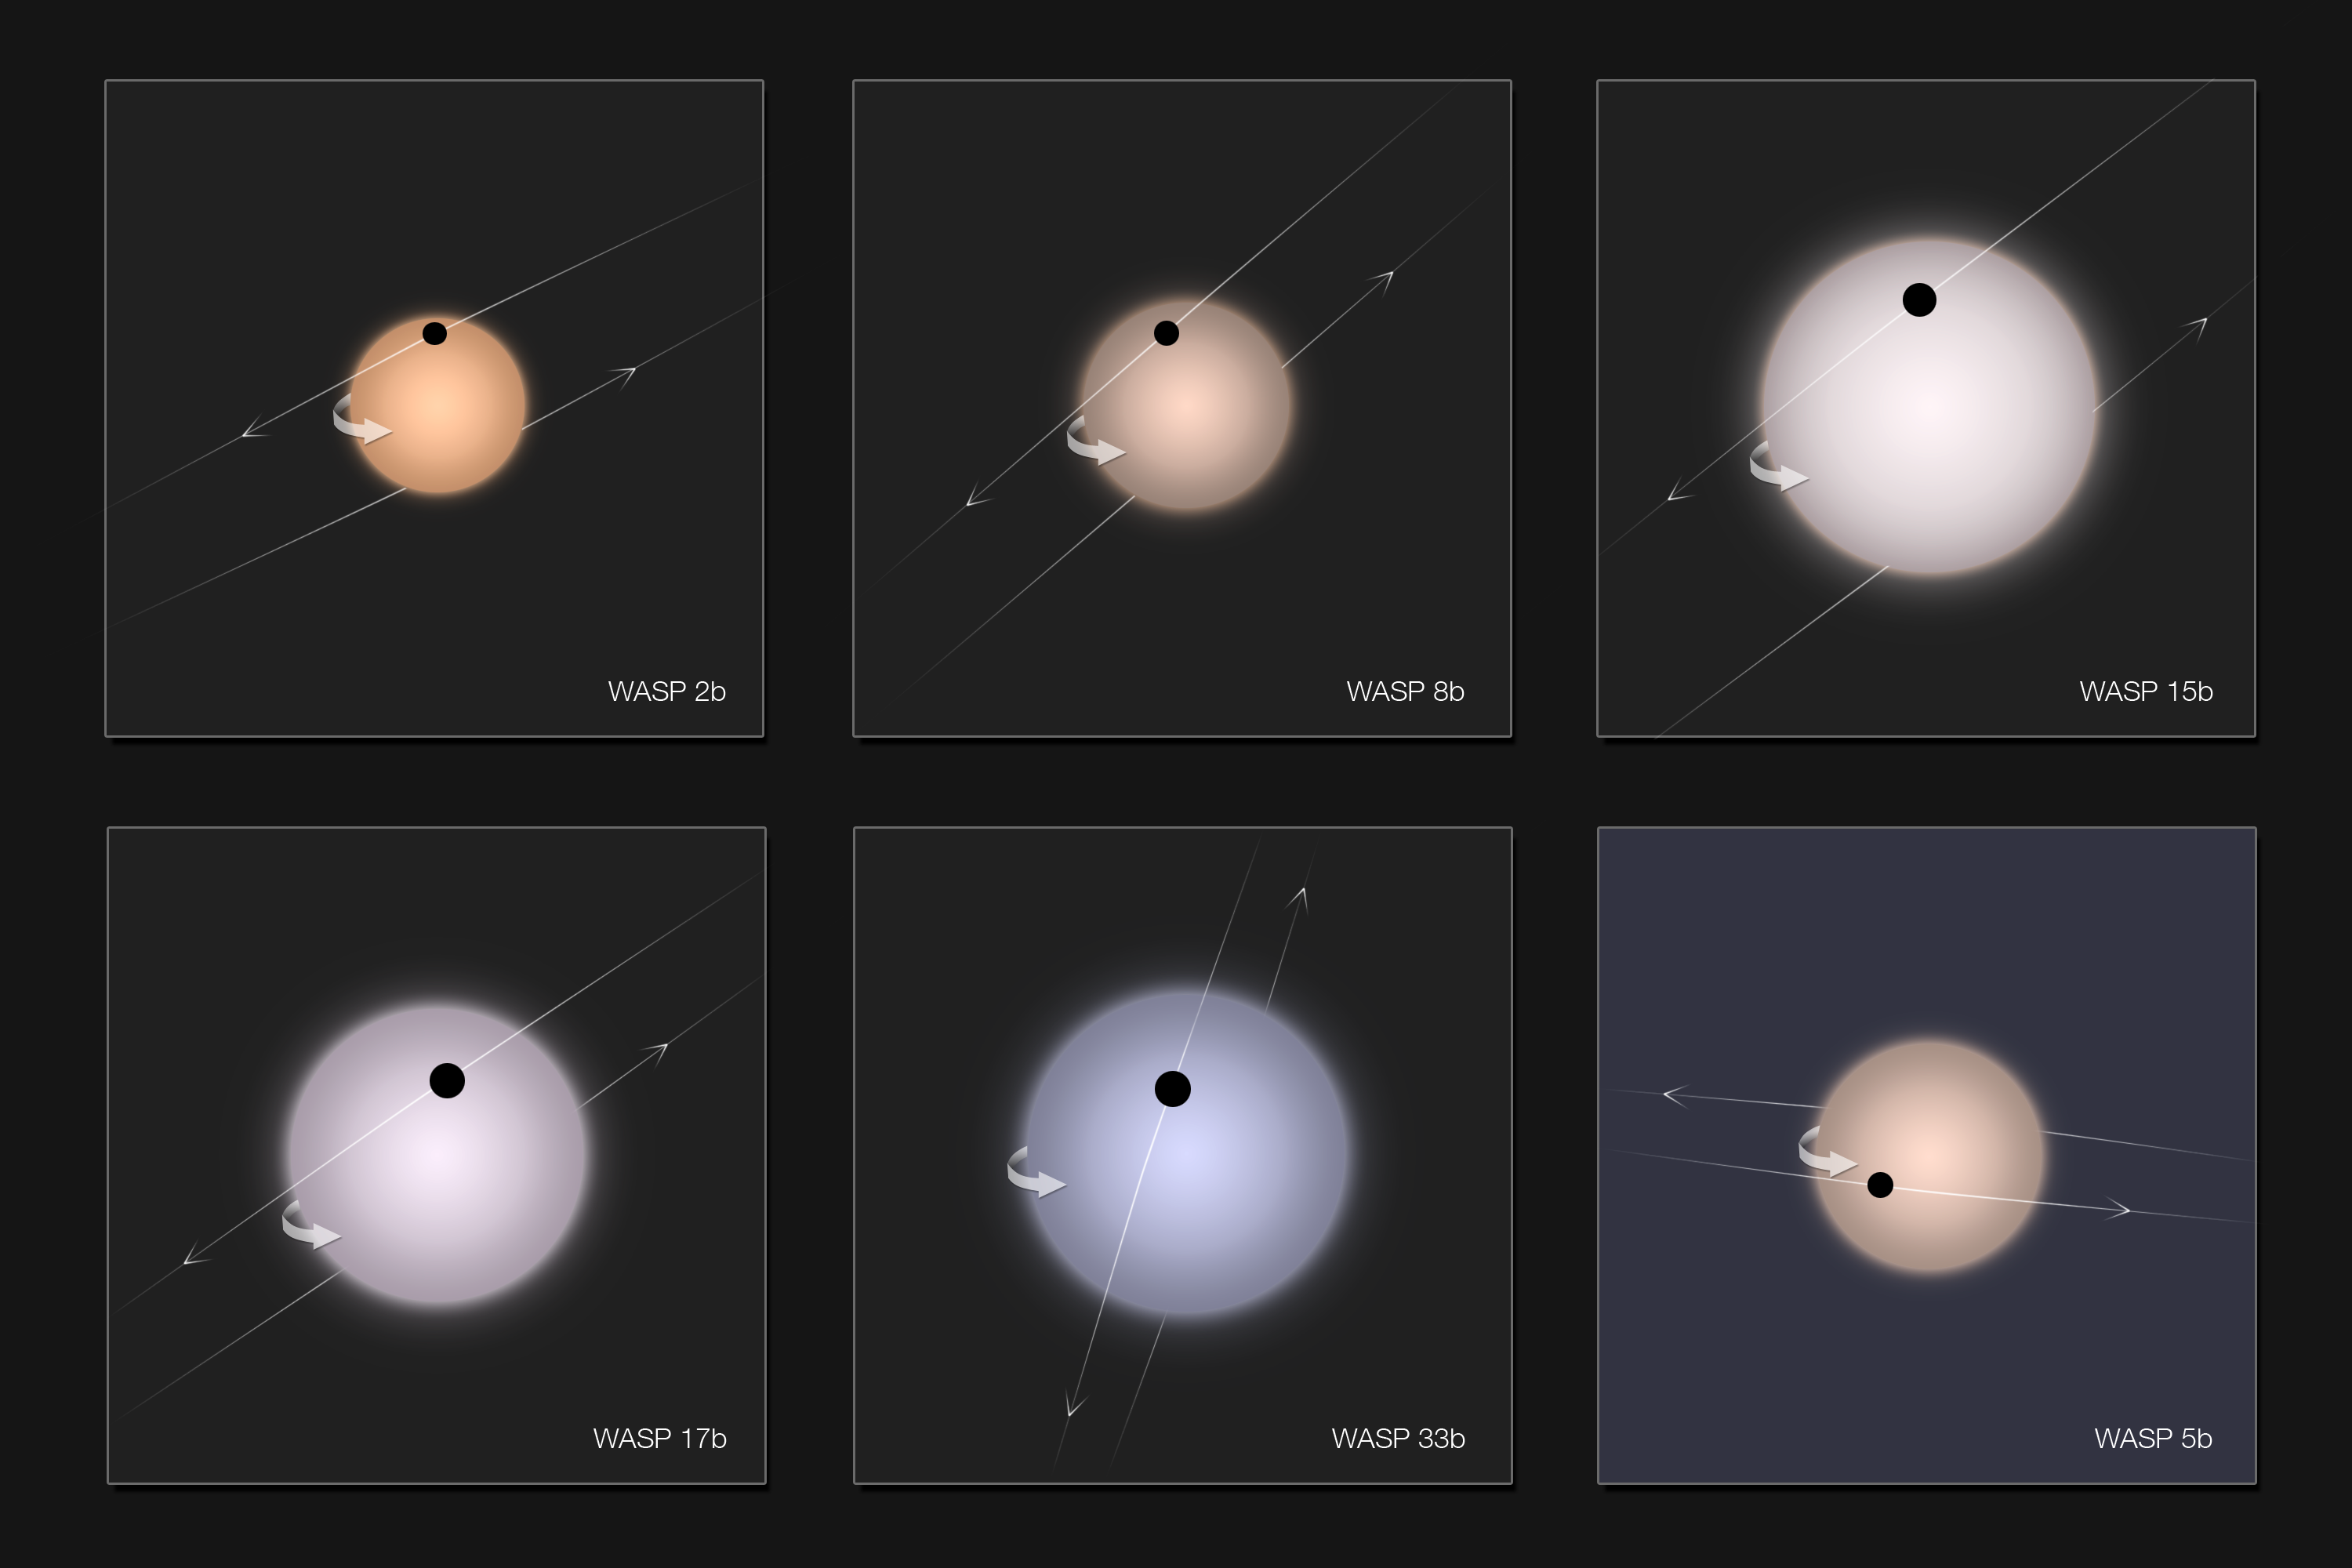

Gallery of exoplanets with retrograde orbits (artist's impression)

Exoplanets, discovered by WASP together with ESO telescopes, that unexpectedly have been found to have retrograde orbits are shown here. In all cases the star is shown to scale, with its rotation axis pointing up and with realistic colours. The exoplanets are shown during the transit of their parent star, just before mid-transit. The last object at the lower right is for comparison and has a “normal” orbital direction. The size of each image is three solar diameters.

Credit: ESO/A. C. Cameron